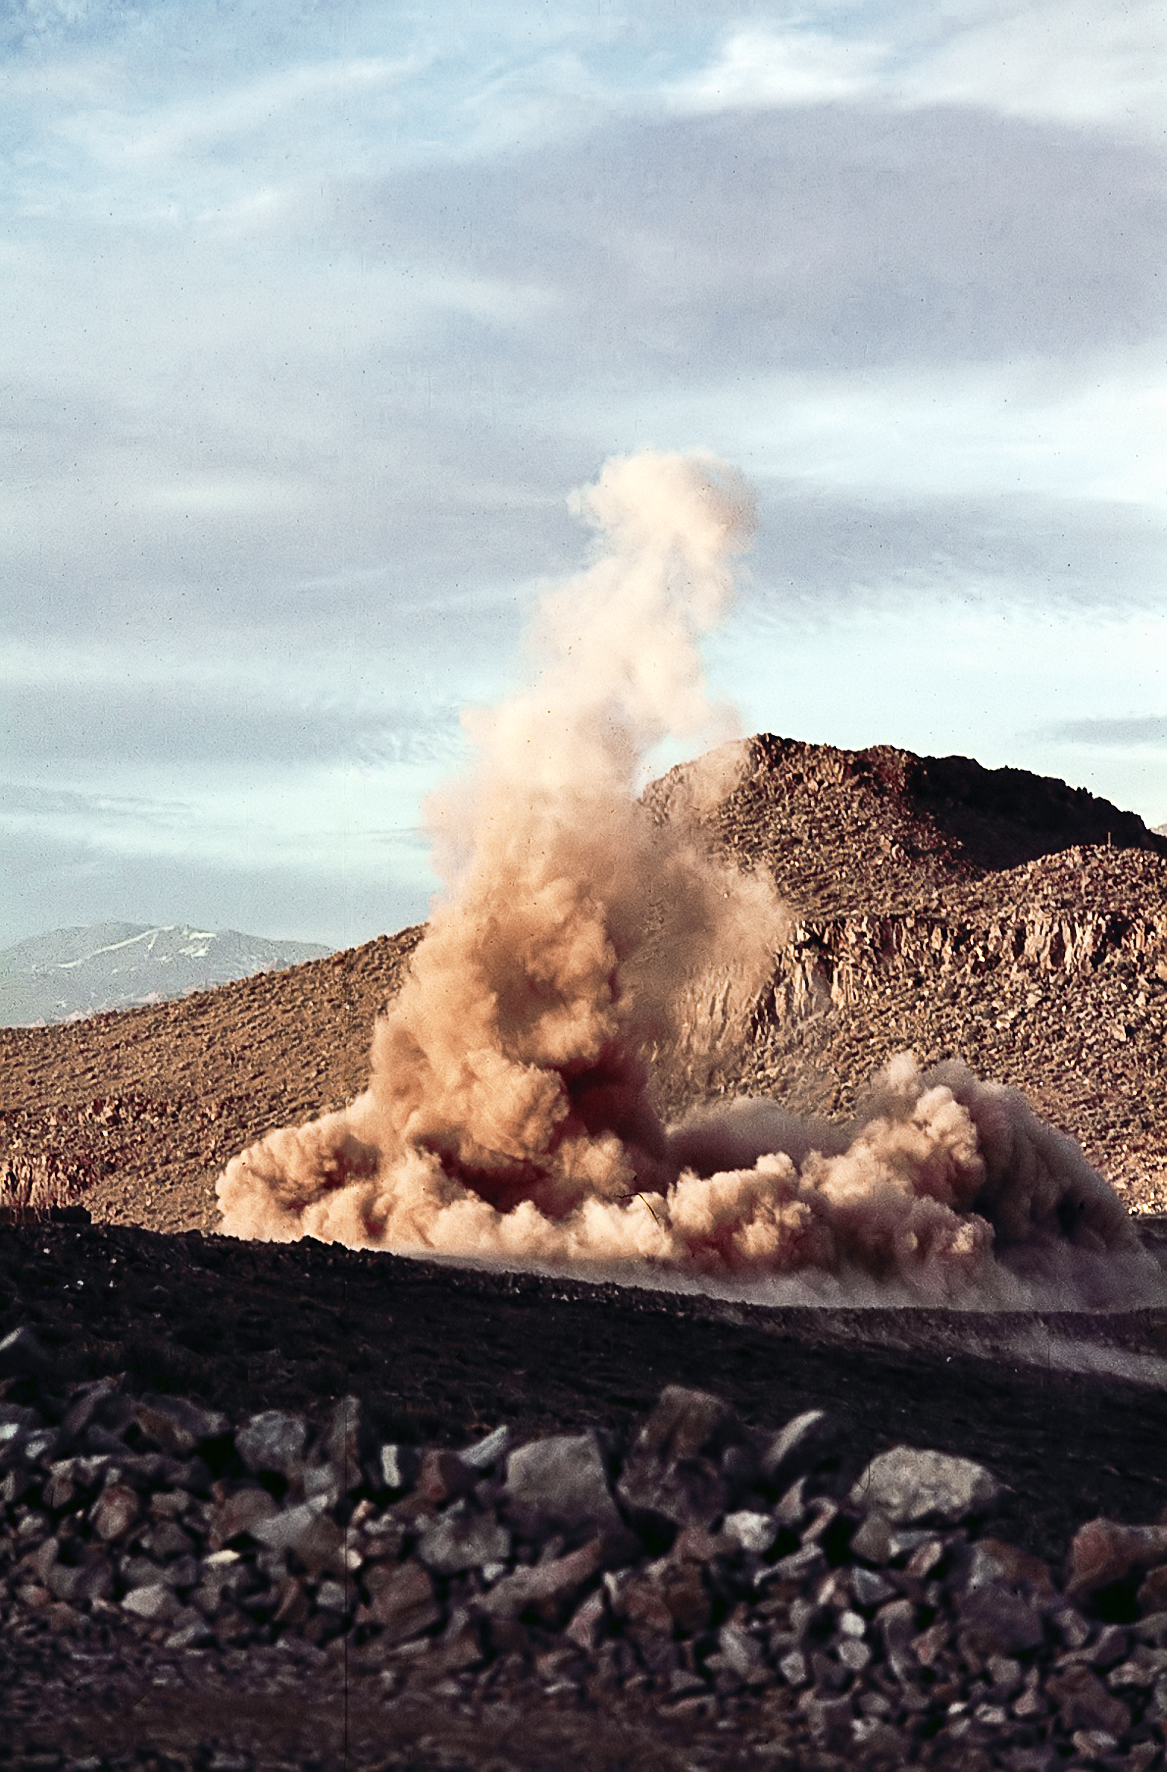

La Silla early construction

Explosions level the site of the future Schmidt 1-metre Telescope during the construction of La Silla Observatory, in the mountains of the IV Region of Chile, during the late 1960’s. La Silla is the ESO´s first observatory and, since it was built, it is one of the premier ground-based observatories in the world.

Credit: ESO/J.Doornenbal